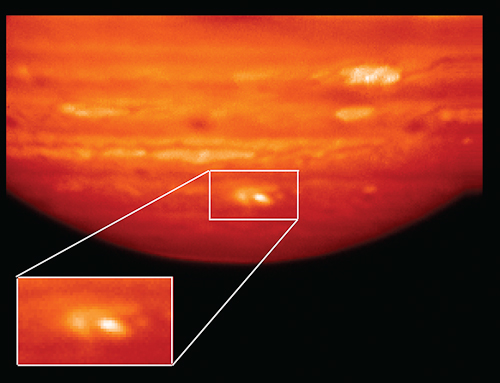

Heat Map of Jupiter Impact

Heat Map of Jupiter Impact. This infrared image, showing thermal radiation at a wavelength of 9.7 microns, was obtained by the Gemini North Telescope in Hawai‘i. The image shows the aftermath of an impactor hitting Jupiter on July 19, 2009. The area of impact can be seen as the bright white and yellow features at the bottom of this image. An inset shows the impact area in more detail. The image was taken on July 22, 2009, three days after the impact. White and yellow indicate hot temperatures and the presence of hot ammonia upwelling from deep in Jupiter's atmosphere. Infrared images like this, along with measurements of light intensity at different wavelengths to look for the unique signatures of different materials that were obtained by the Gemini South Telescope in Chile, strongly suggest to scientists that a rocky body slammed into the Jovian atmosphere. That body was likely an asteroid and not a comet. Read more here.

Credit: NOIRLab/UC Berkeley/SSI/Gemini Observatory/AURA